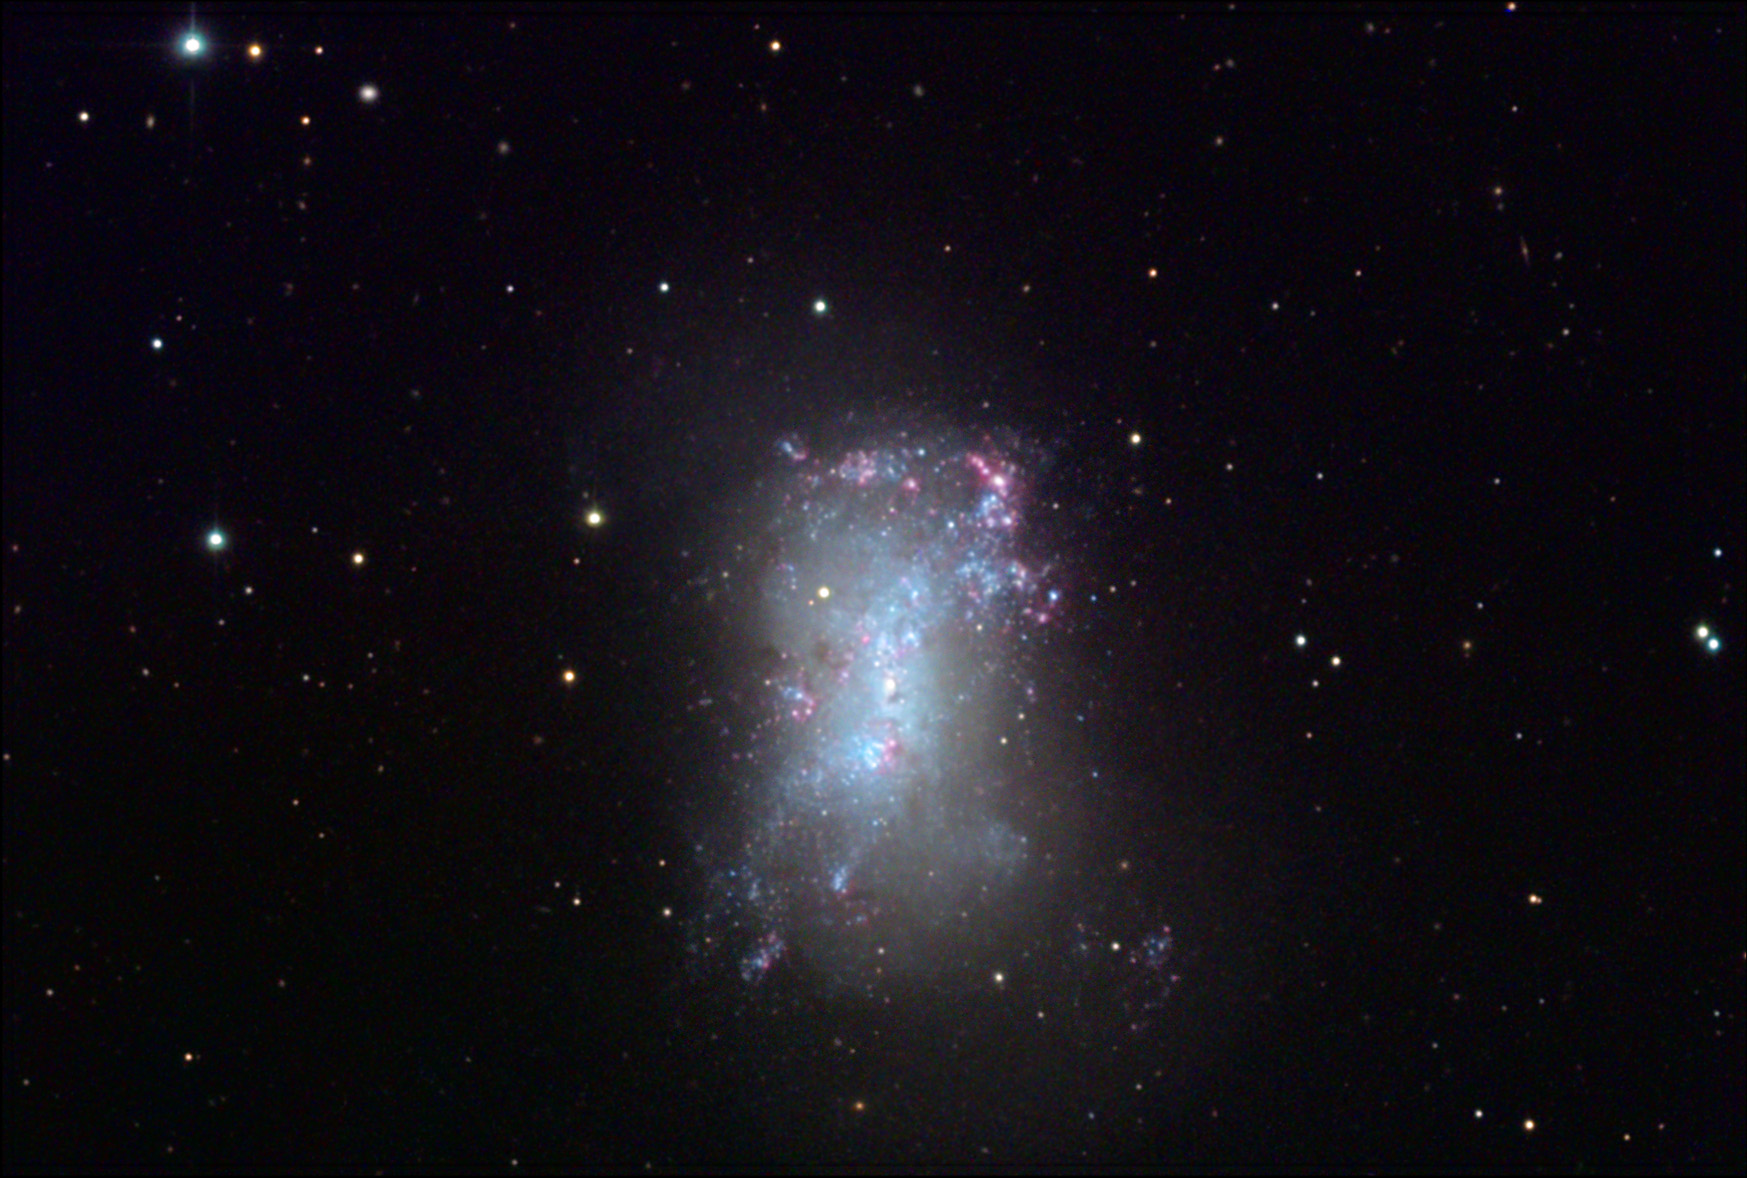

NGC 4449

This irregular dwarf galaxy is part of the Canes Venaticorum group of galaxies some 12 million light years away. This galaxy is very similar to our own LMC (Large Magellanic Cloud) in both structure and size. The central part of the galaxy consists of a population of very young stars which extend through the galaxy in a bar formation. Astronomers estimate that these stars are not much older than 5 million years in age. The numerous red regions are the HII regions that are currently forming stars. Massive dark clouds of gas and dust (dark blobs in picture) await future episodes of star formation. Chains of blue outline the baby-boom of stars in this galaxy.

This image was taken as part of Advanced Observing Program (AOP) program at Kitt Peak Visitor Center during 2014.

Credit: KPNO/NOIRLab/NSF/AURA/John and Christie Connors/Adam Block